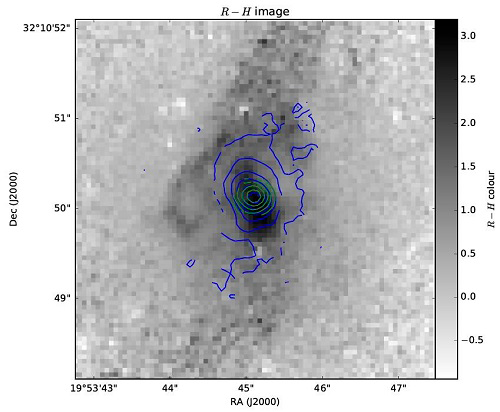

Gemini/NIFS image of emission contours

The contours in this image show the flux of the molecular (blue) and ionized (green) emission detected by Gemini/NIFS overlaid on the Hubble Space Telescope image. While the ionized emission is centrally concentrated, the molecular emission extends further to the north and south of the nucleus, suggesting it is part of the massive circumnuclear disk.

Credit: International Gemini Observatory/NOIRLab/NSF/AURA